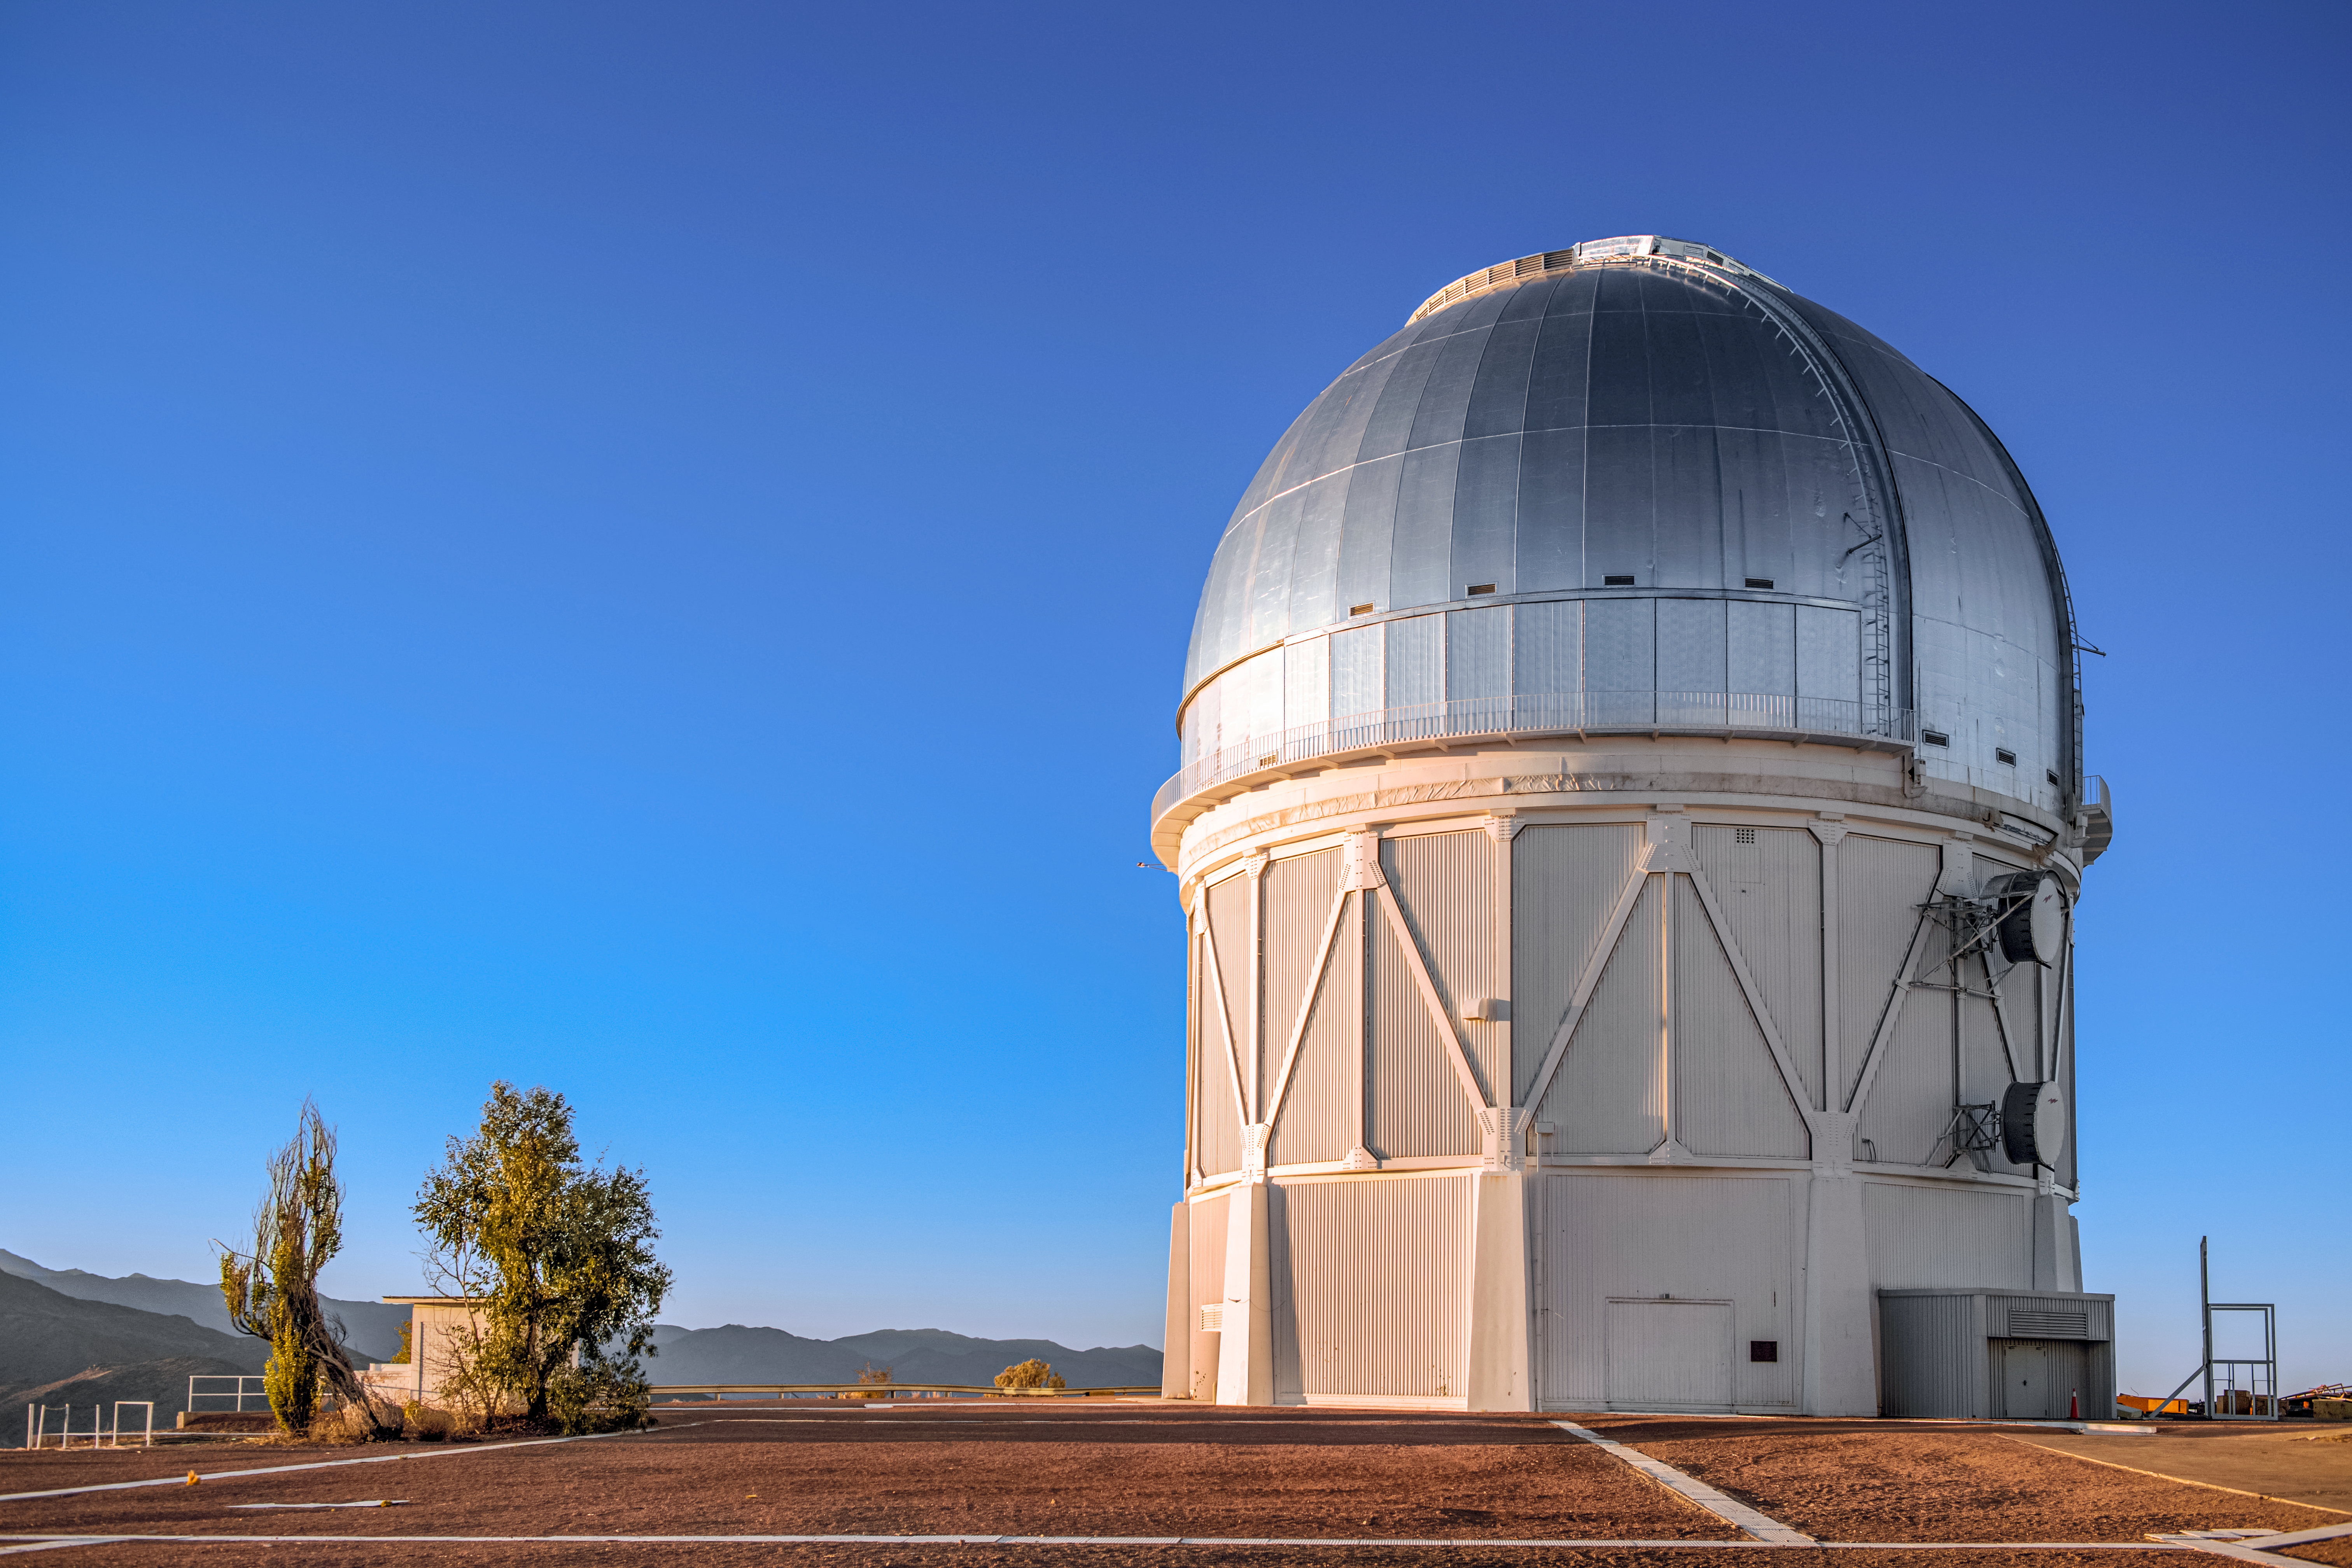

Víctor M. Blanco 4-meter Telescope

Víctor M. Blanco 4-meter Telescope at the Cerro Tololo Inter-American Observatory (CTIO), a Program of NSF NOIRLab housing the Dark Energy Camera, used for the Dark Energy Survey.

Credit: DOE/FNAL/DECam/R. Hahn/CTIO/NOIRLab/NSF/AURA